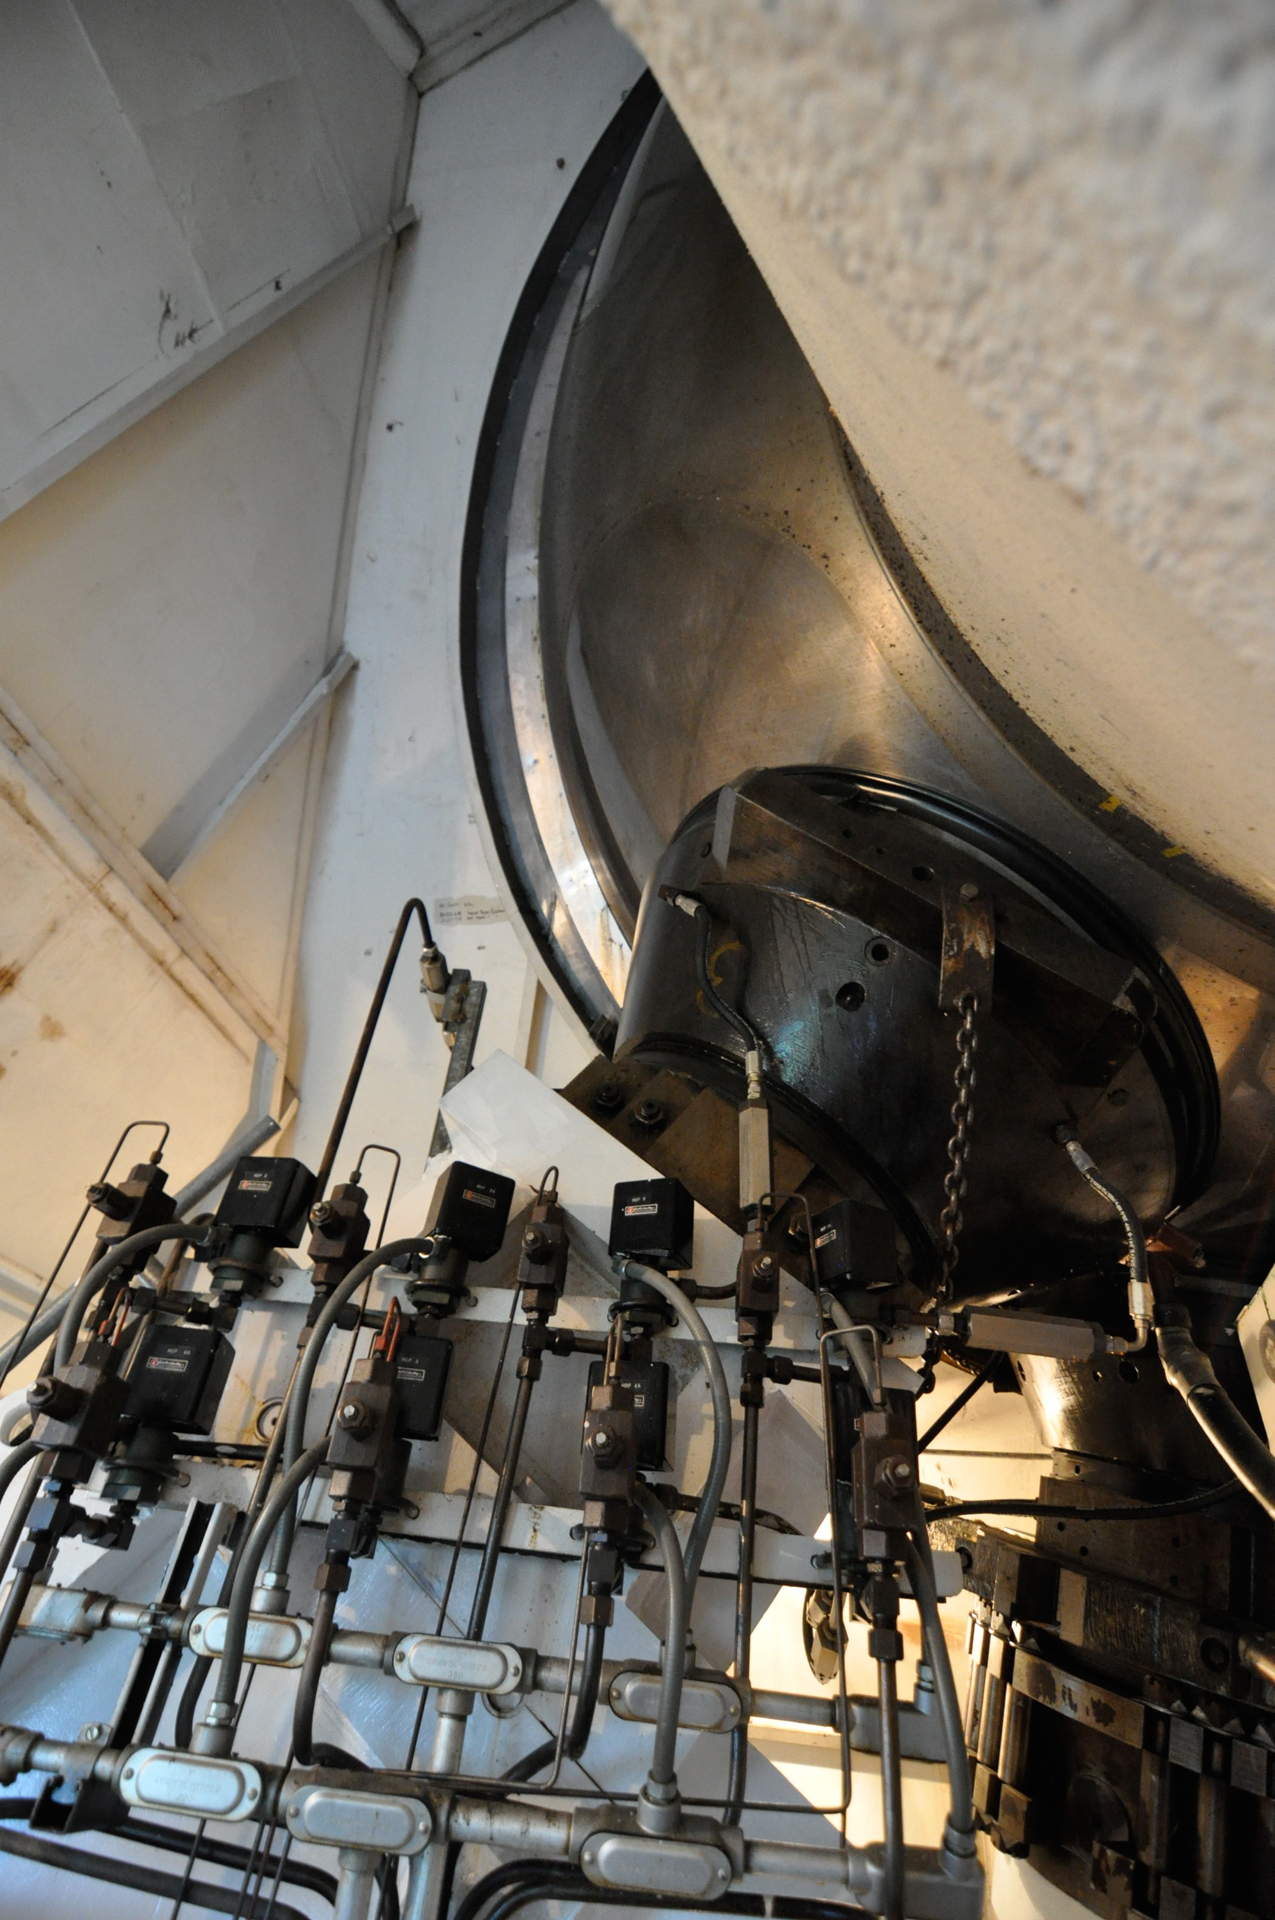

Inside the Bearing Room

The giant, shiny metal ball is the 17.5-foot hemispherical heart of the 140-foot telescope in Green Bank, West Virginia. It supports the telescope's full rotating weight of 2700 tons on a .005-inch thick oil film (see pumps in foreground) between it and the main hydrostatic pad supports (black). The bearing is bolted to the end of the polar shaft. The shaft slowly spins against the turning of the Earth to allow the 43-meter dish telescope to keep itself aimed on a particular object in space.

Credit: B. Saxton, NRAO/AUI/NSF